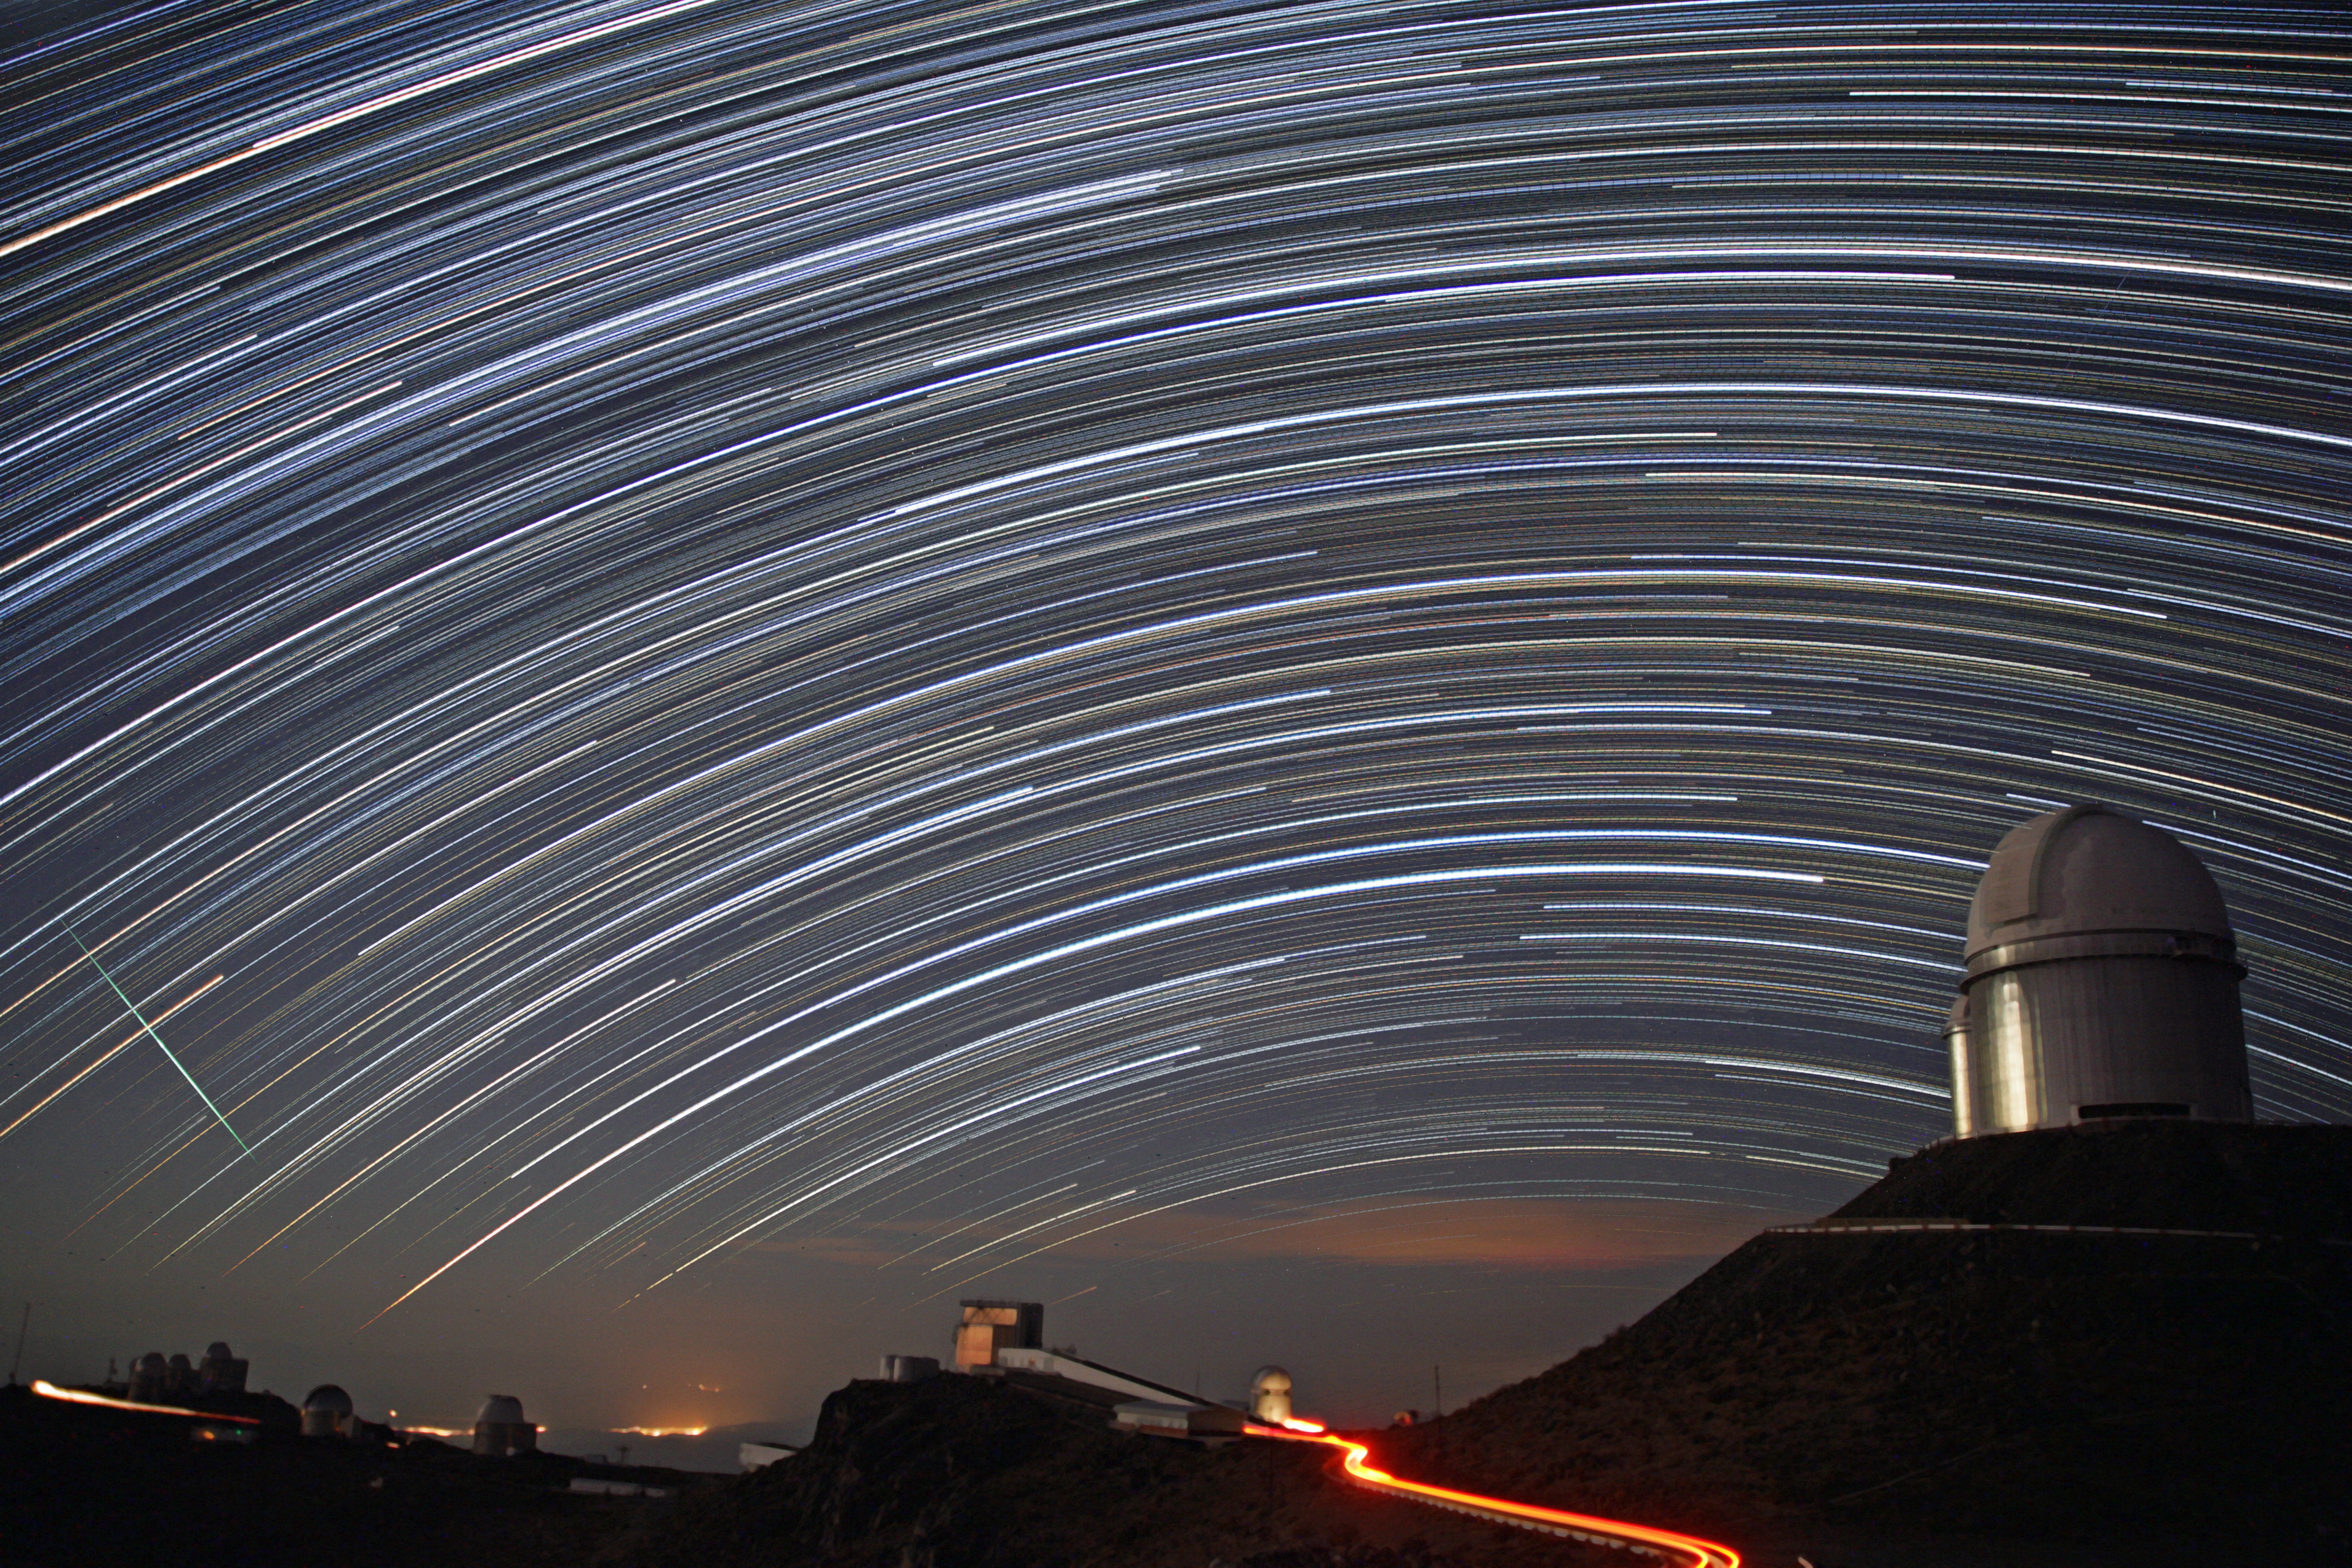

Star trails over La Silla

A combined series of nighttime exposures captures these impressive star trails over ESO's La Silla observatory. The stars appear as trails because of the apparent daily motion of the sky, which is, in fact, due to the rotation of the Earth on its own axis.

This photograph was taken by ESO Photo Ambassador Alexandre Santerne.

Credit: ESO/A. Santerne